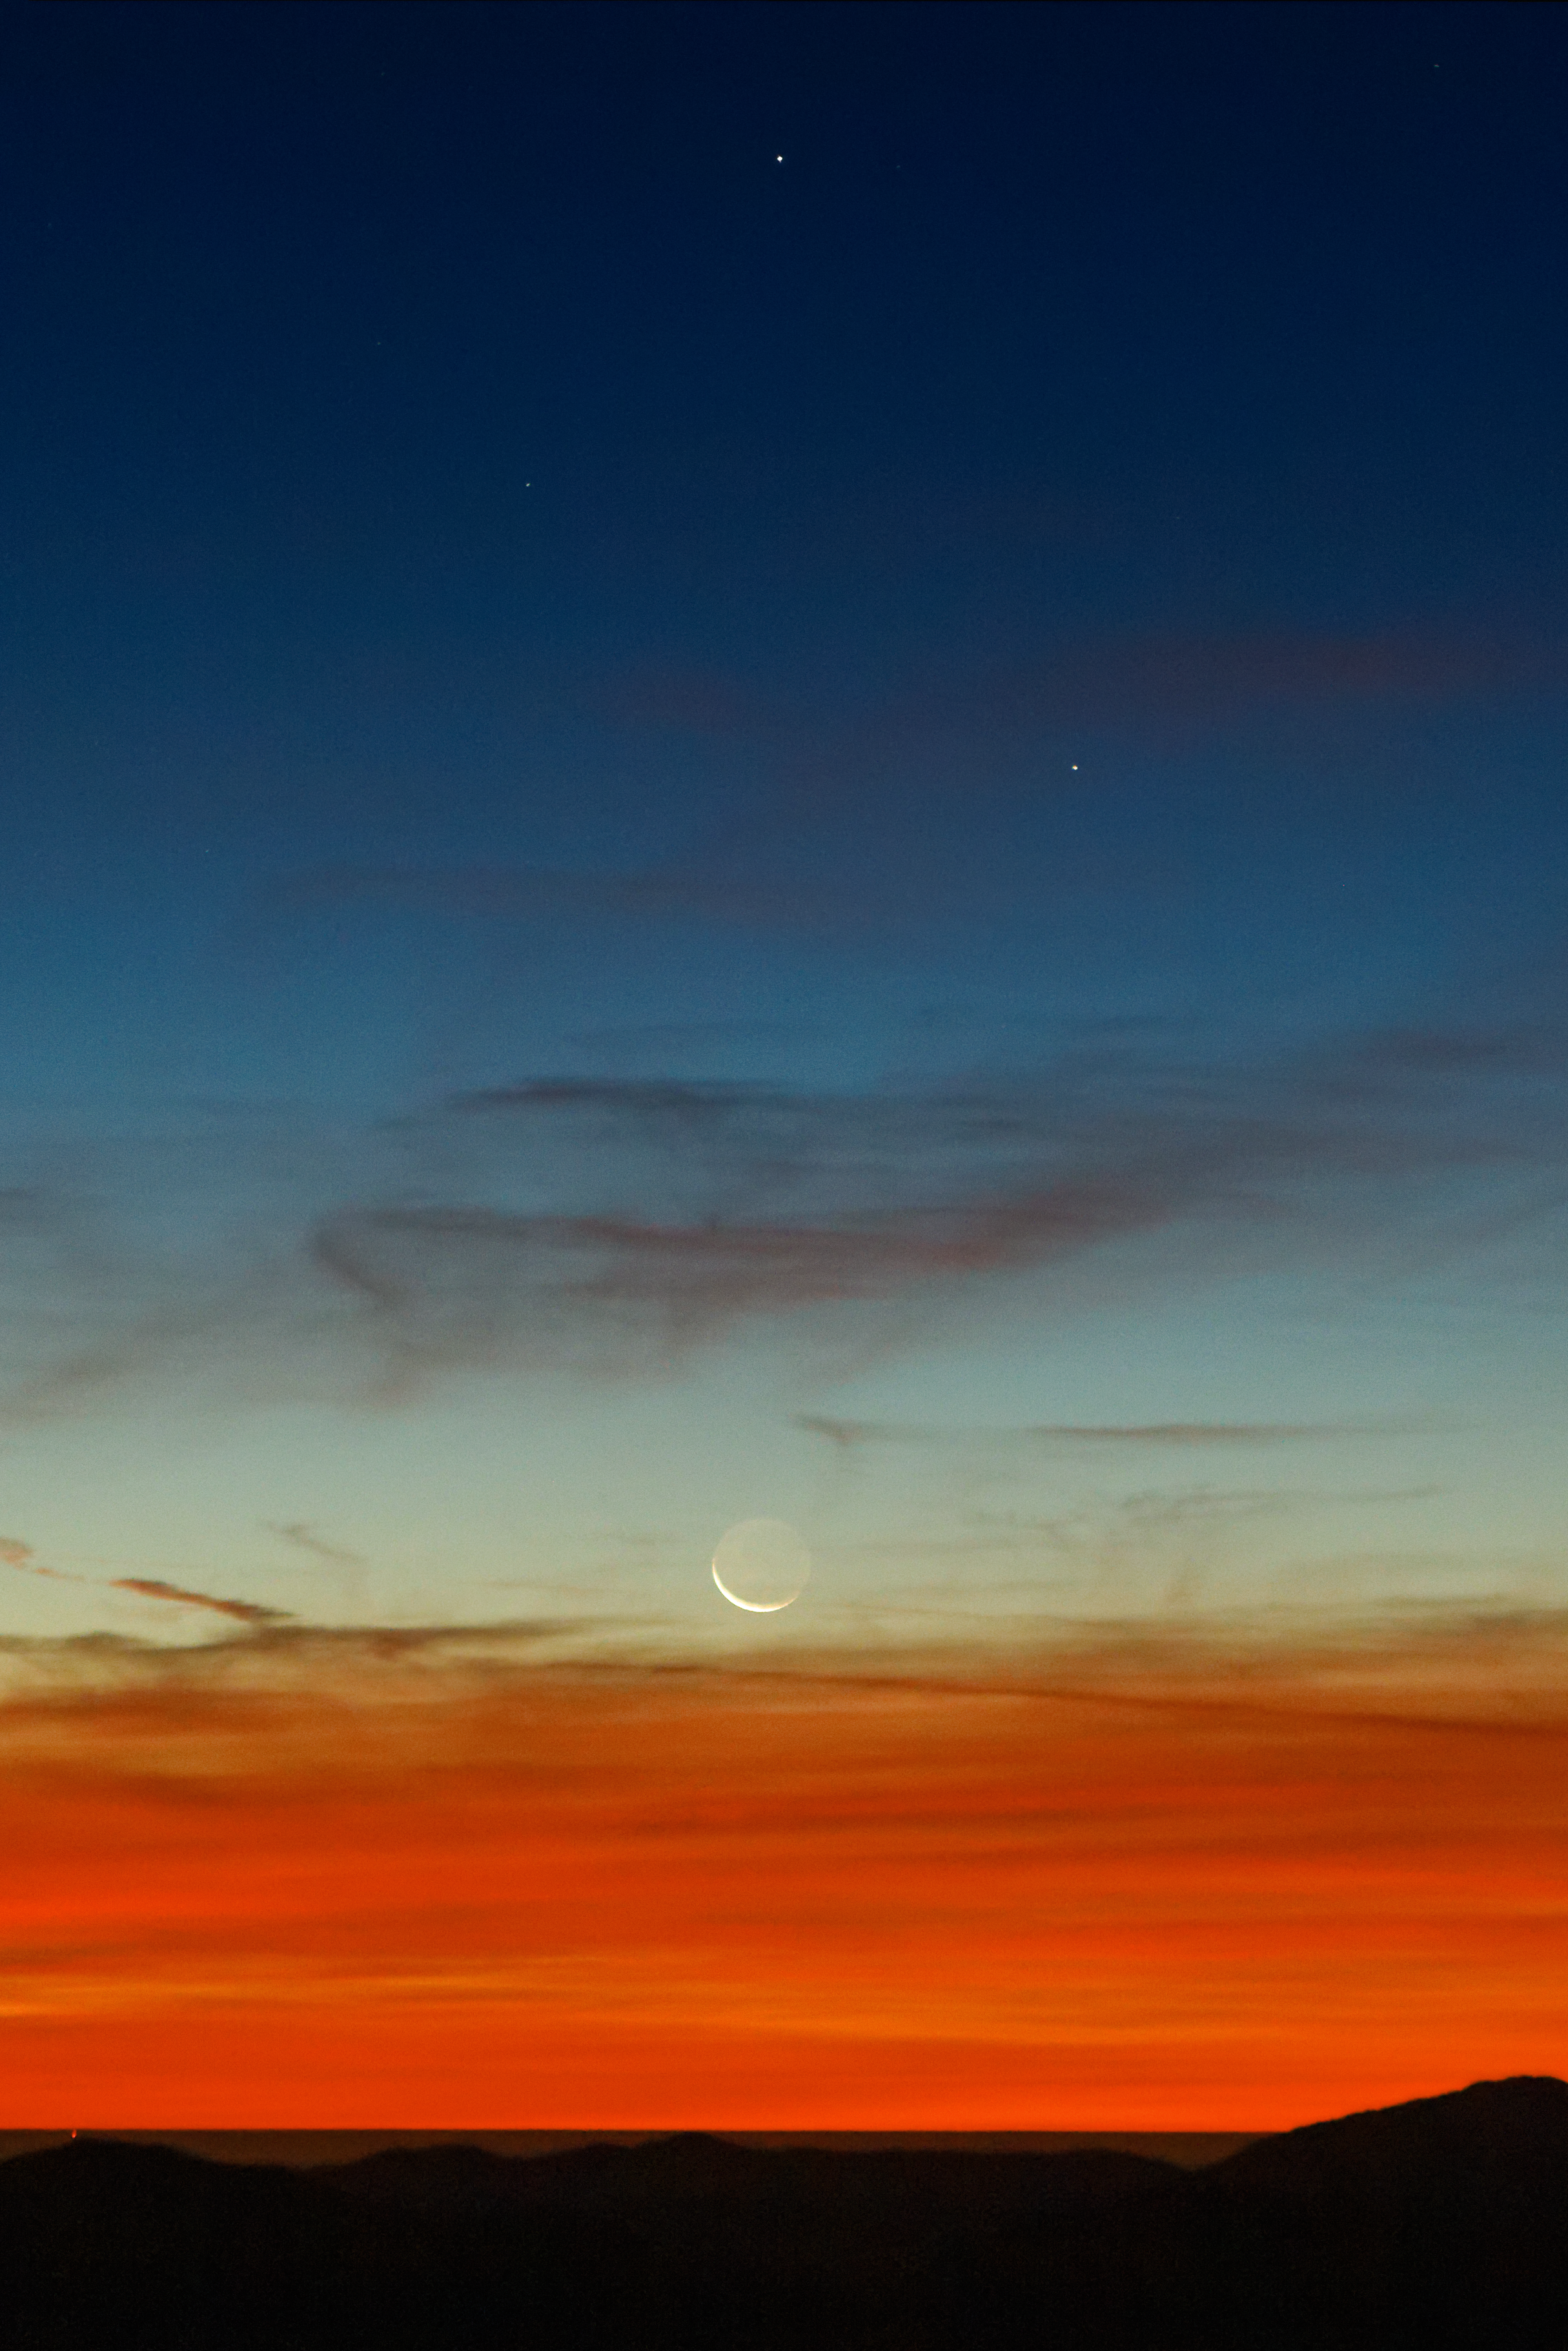

First moonset at La Silla after the eclipse

The crescent moon setting at La Silla observatory. Above it can be seen the planets Mercury and Mars. This was the first sign of the Moon around 26 hours after the total solar eclipse 2019 at La Silla.

Credit: A. Santerne/ESO